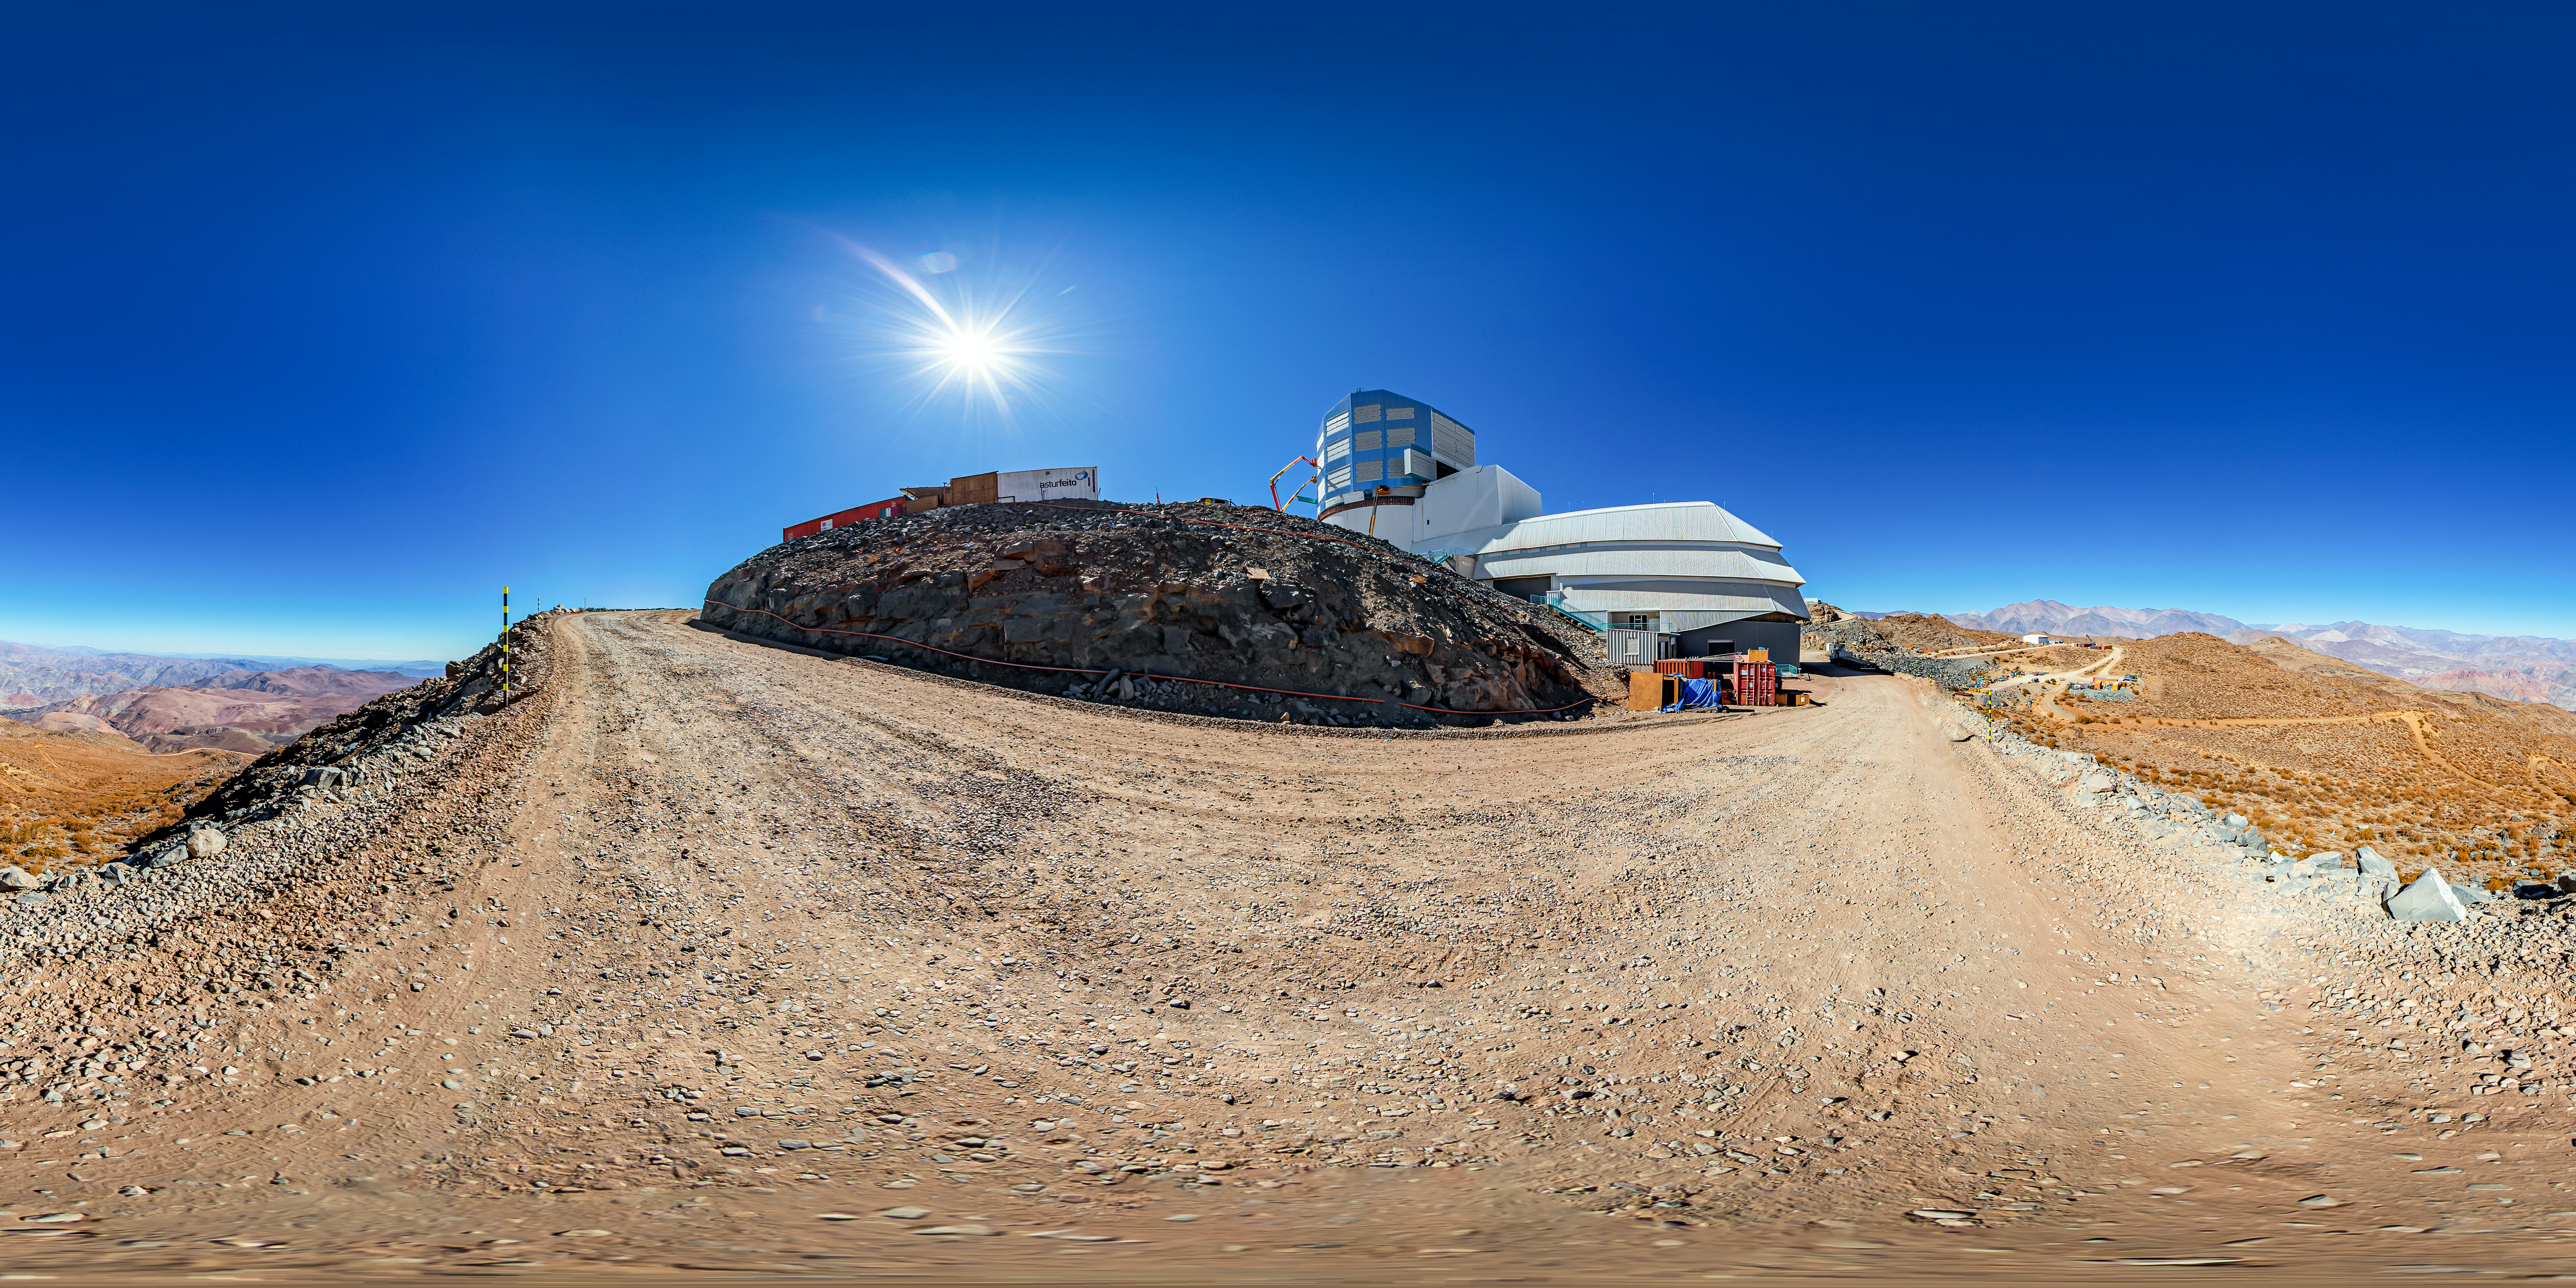

Vera C. Rubin Observatory Panorama

A 360 panorama view of the Vera C. Rubin Observatory at Cerro Pachón, Chile.

A fulldome version of this image can be found here.

Credit: NOIRLab/NSF/AURA/ T. Matsopoulos